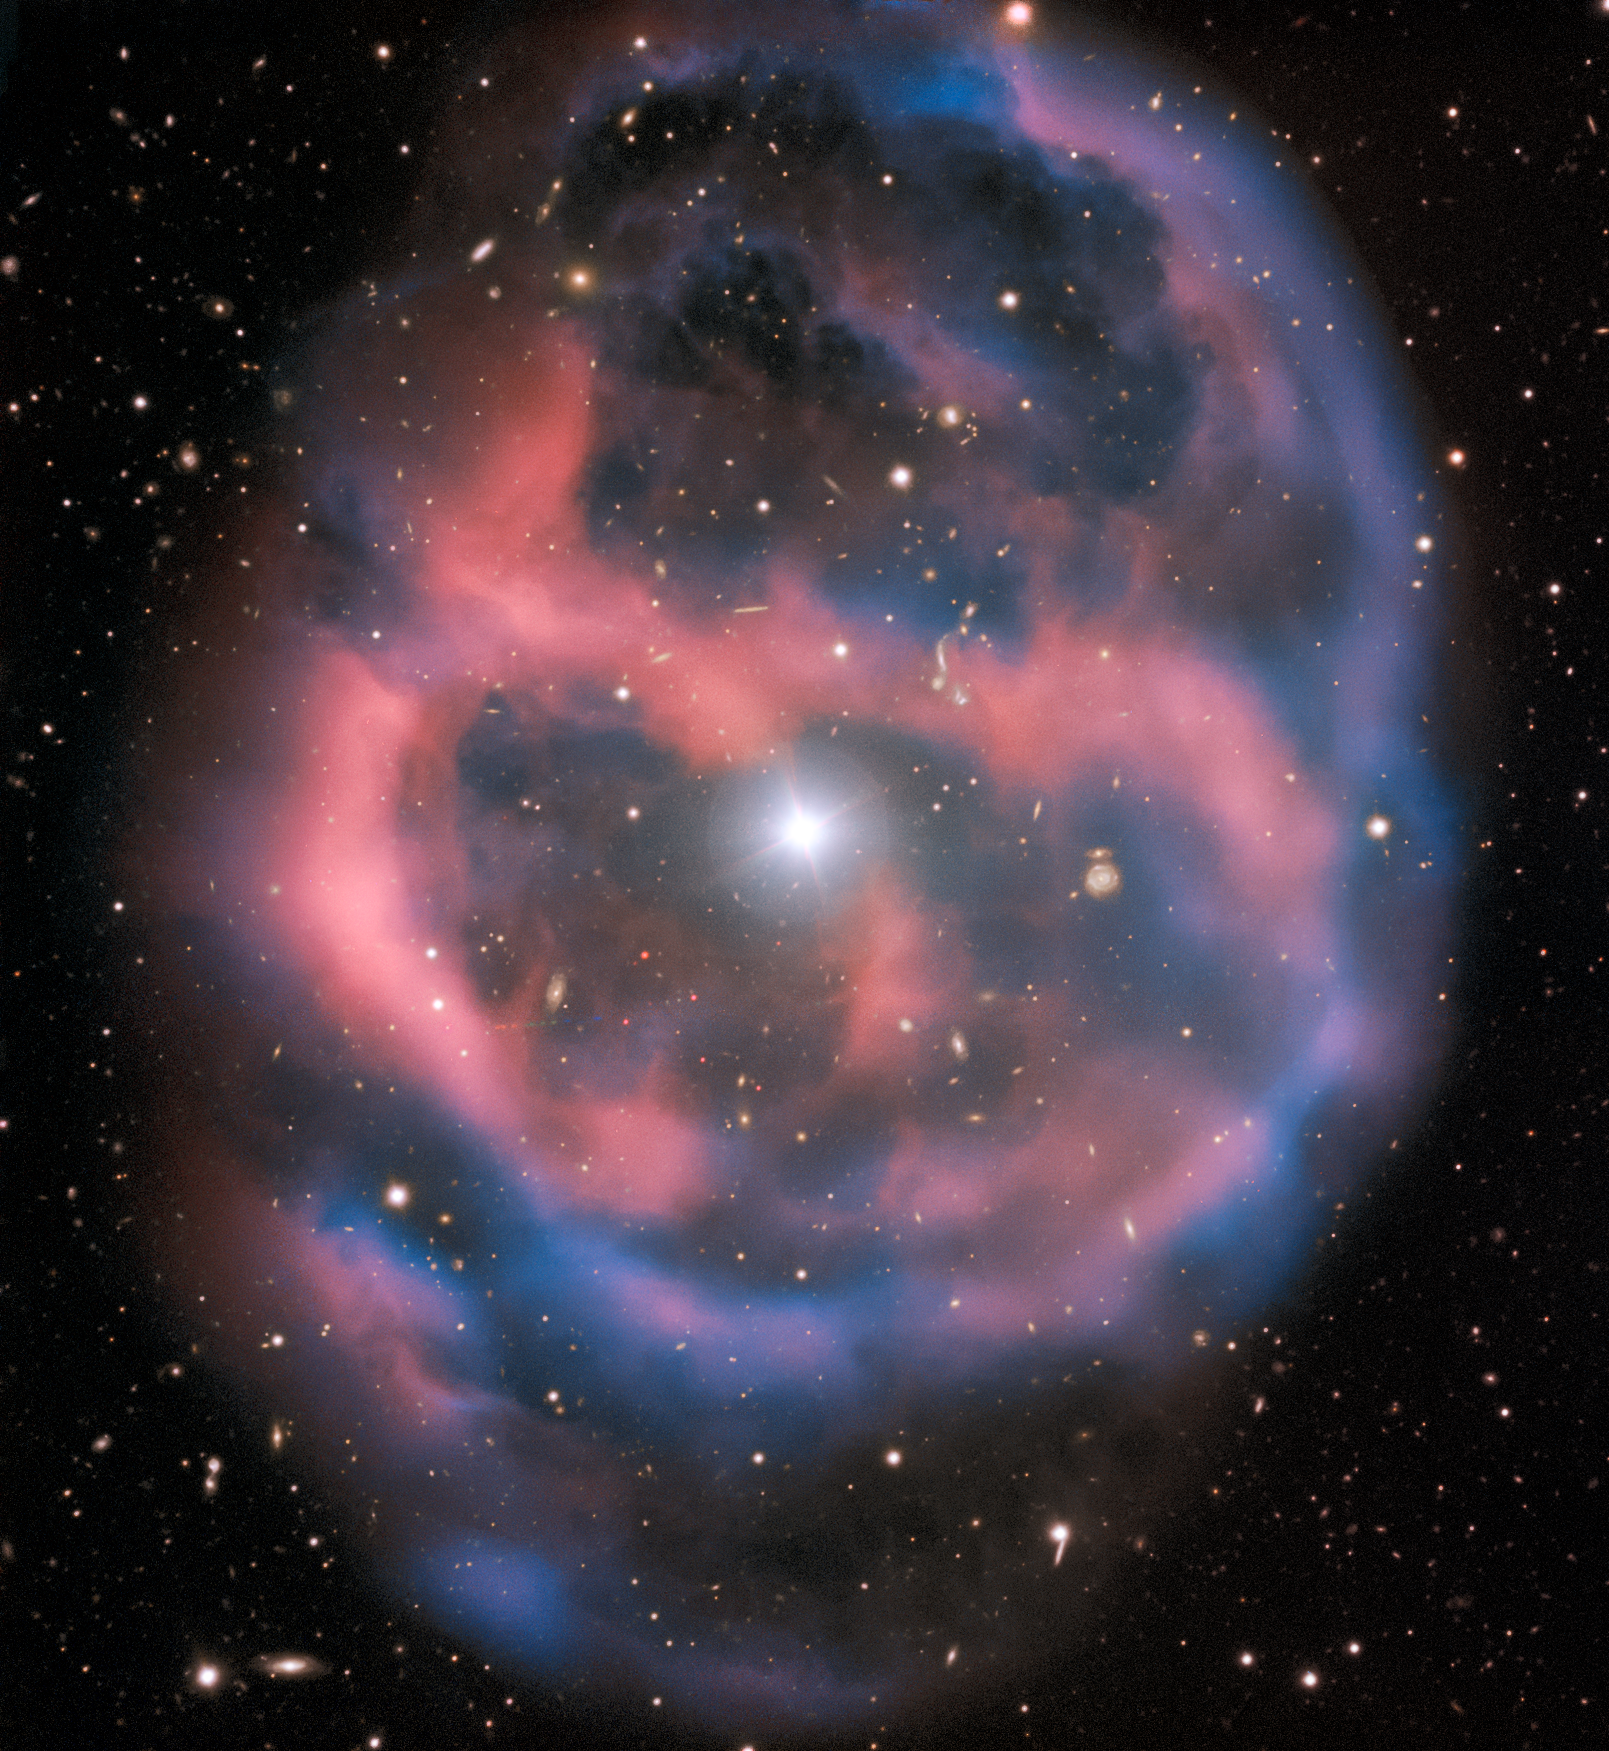

A Fleeting Moment in Time

The faint, ephemeral glow emanating from the planetary nebula ESO 577-24 persists for only a short time — around 10,000 years, a blink of an eye in astronomical terms. ESO’s Very Large Telescope captured this shell of glowing ionised gas — the last breath of the dying star whose simmering remains are visible at the heart of this image. As the gaseous shell of this planetary nebula expands and grows dimmer, it will slowly disappear from sight.

This stunning planetary nebula was imaged by one of the VLT’s most versatile instruments, FORS2. The instrument captured the bright, central star, Abell 36, as well as the surrounding planetary nebula. The red and blue portions of this image correspond to optical emission at red and blue wavelengths, respectively.

An object much closer to home is also visible in this image — an asteroid wandering across the field of view has left a faint track below and to the left of the central star. And in the far distance behind the nebula a glittering host of background galaxies can be seen.

Credit: ESO